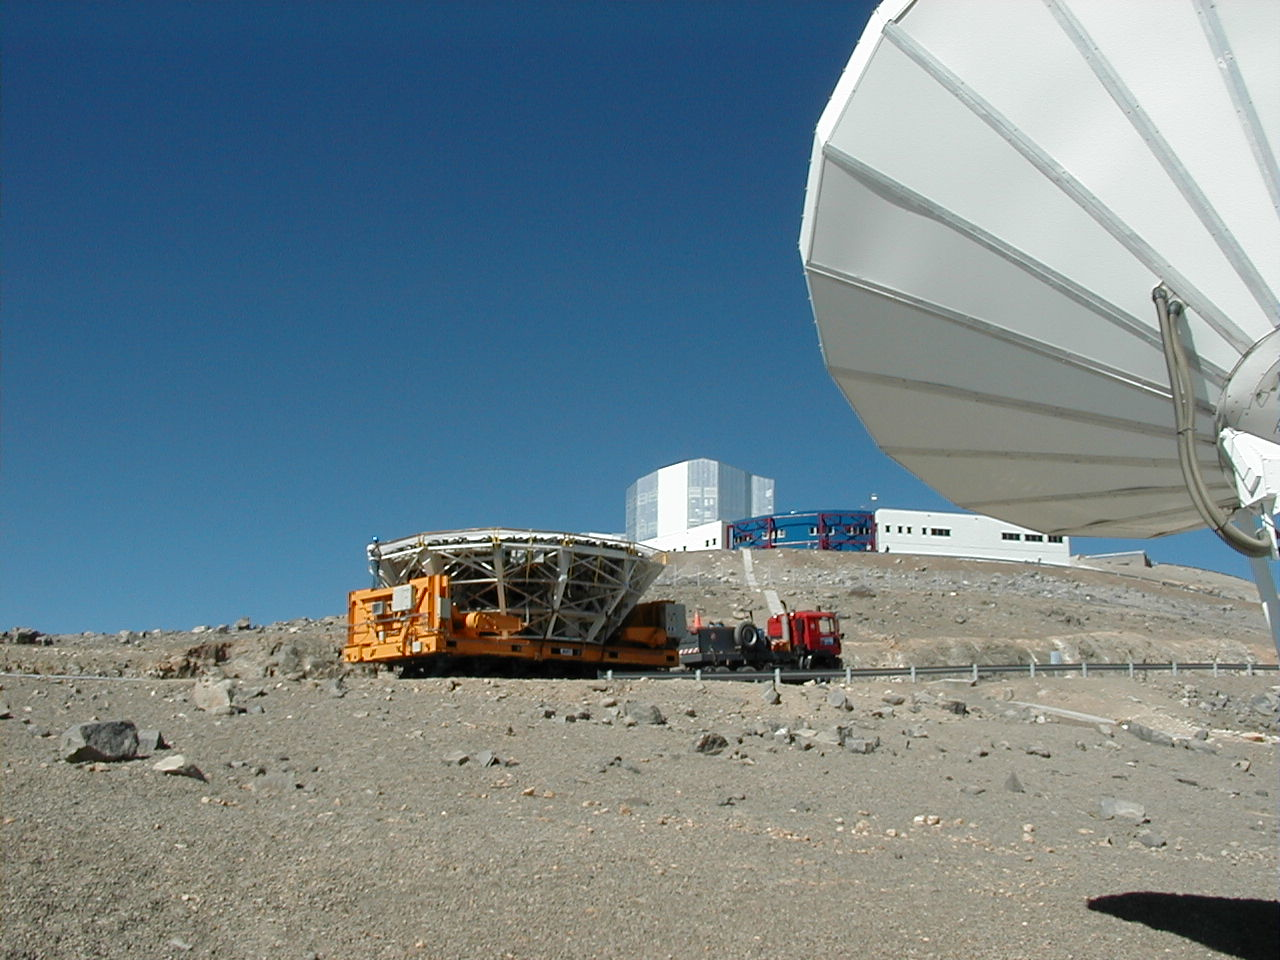

Control building and satellite antenna

On the way to the top, the transport passes between the Control Building and the satellite antenna that is part of the high capacity link from Paranal to ESO's other installations.

Credit: ESO